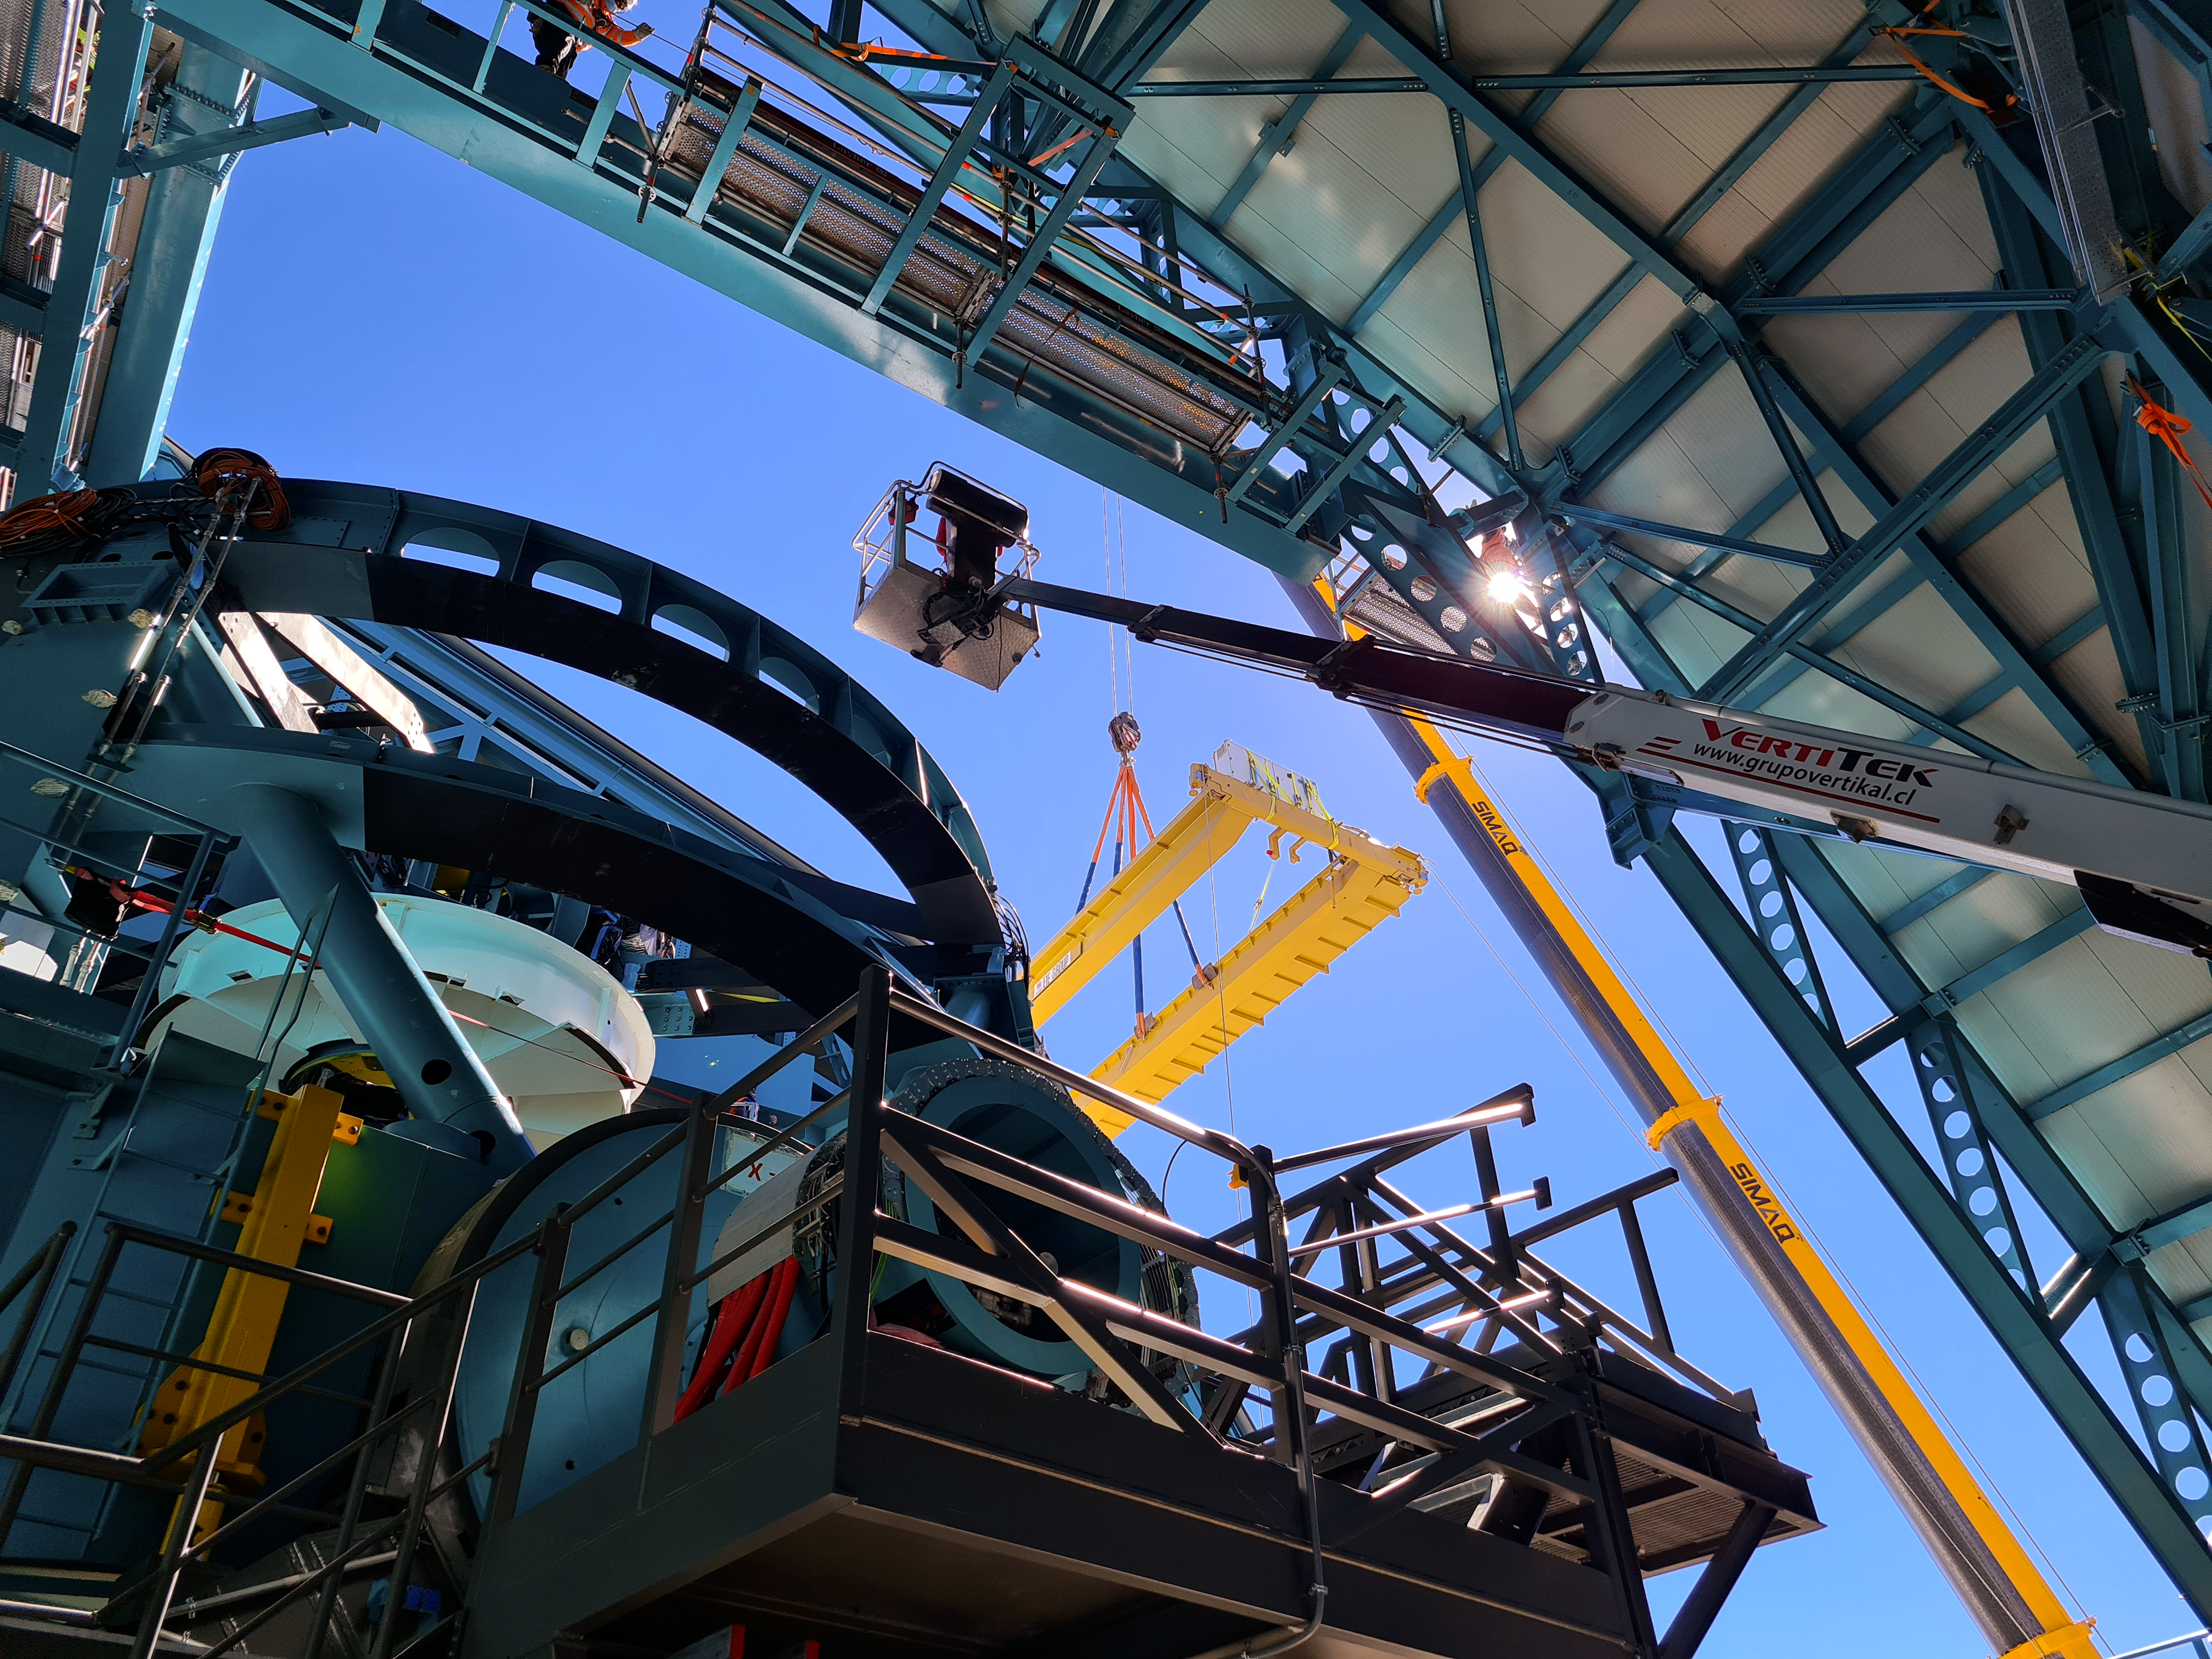

Vera C. Rubin Observatory

Installation of the bridge crane inside the Rubin Dome.

Credit: Rubin Obs/NSF/AURA